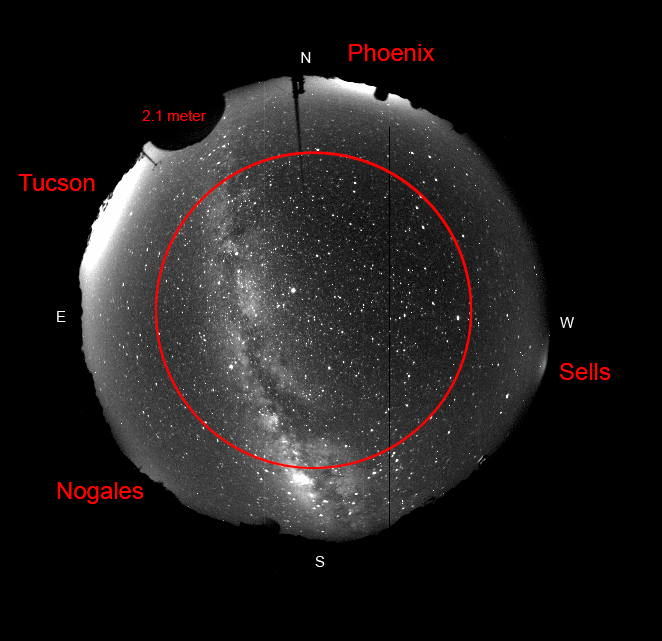

Kitt Peak Night Sky is Still Dark

This fish-eyed lens image shows the night time sky as seen from Kitt Peak. The Milky Way runs through the center of the image. The lights from distant cities can be seen on the horizon. The new study measured the amount of light pollution at an elevation of 30 degrees (shown by the red circle) and overhead (in the middle of the image), finding it currently has minimal impact on astronomical observations made at Kitt Peak.

Credit: NOIRLab